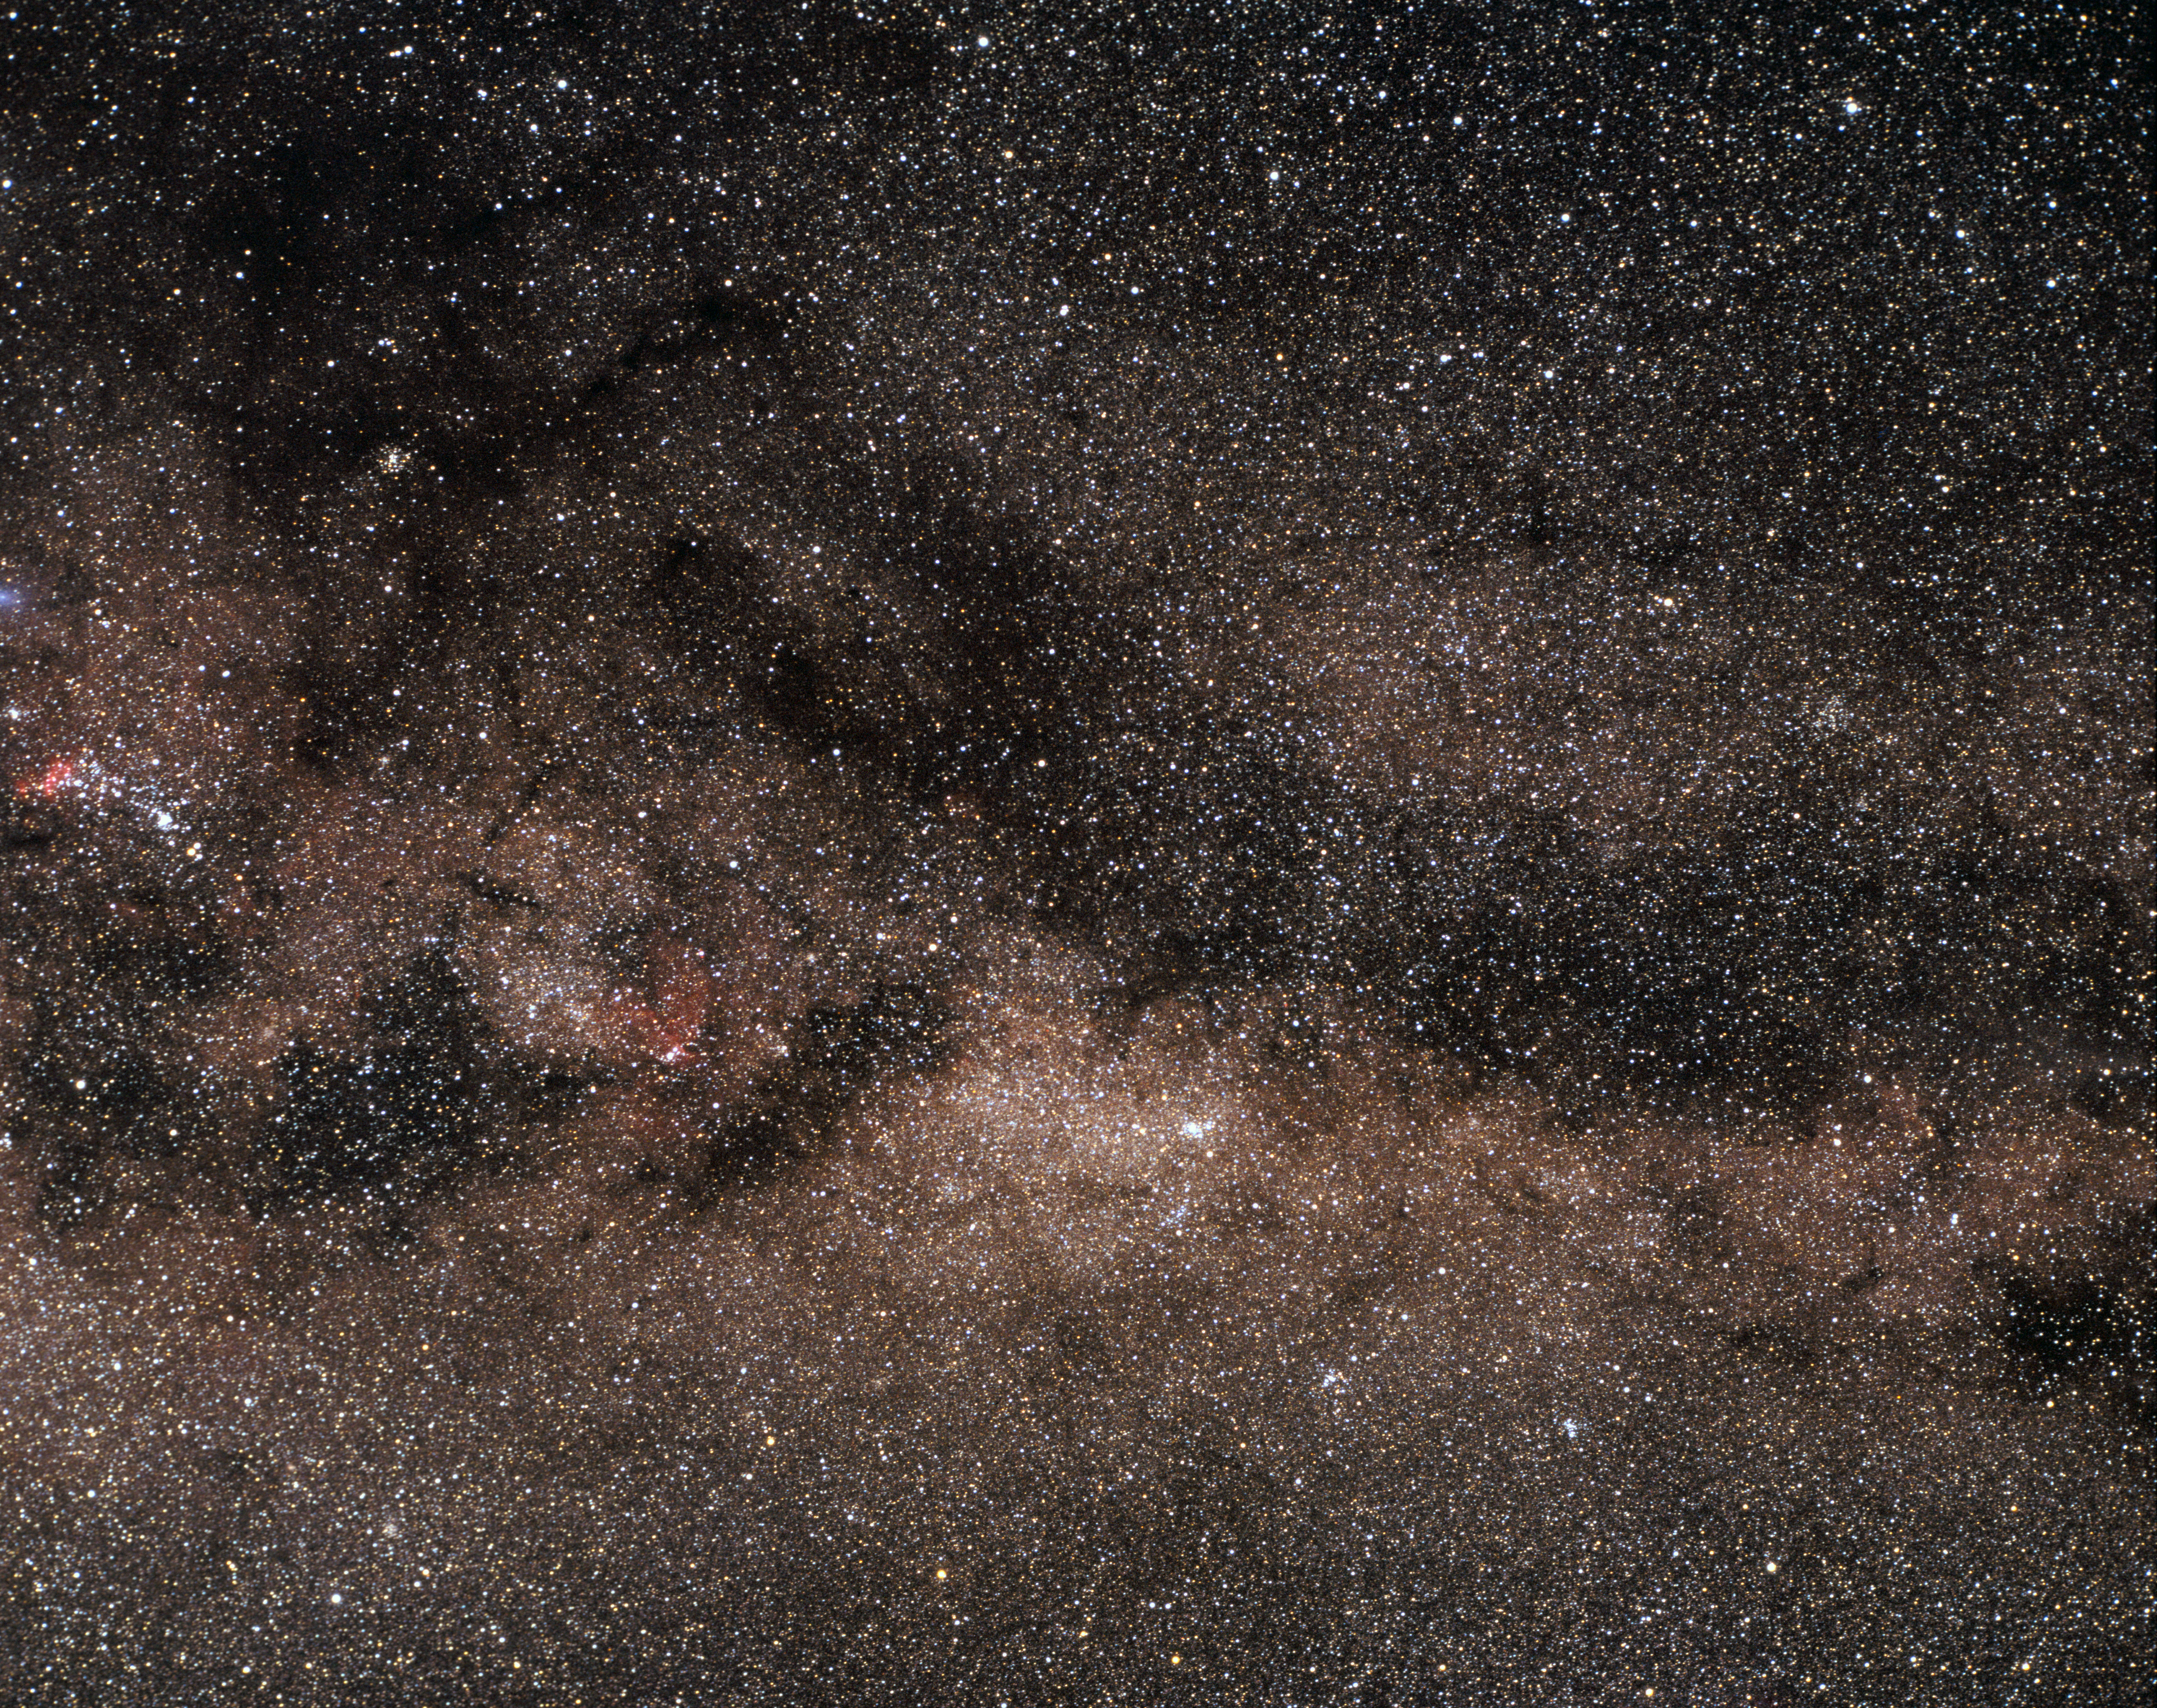

Norma and the Milky Way

A view toward the southern constellation Norma (the Carpenter's Square), with the dusty, illuminated band of the Milky Way passing through the region. This image was obtained in 1986.

Credit: ESO